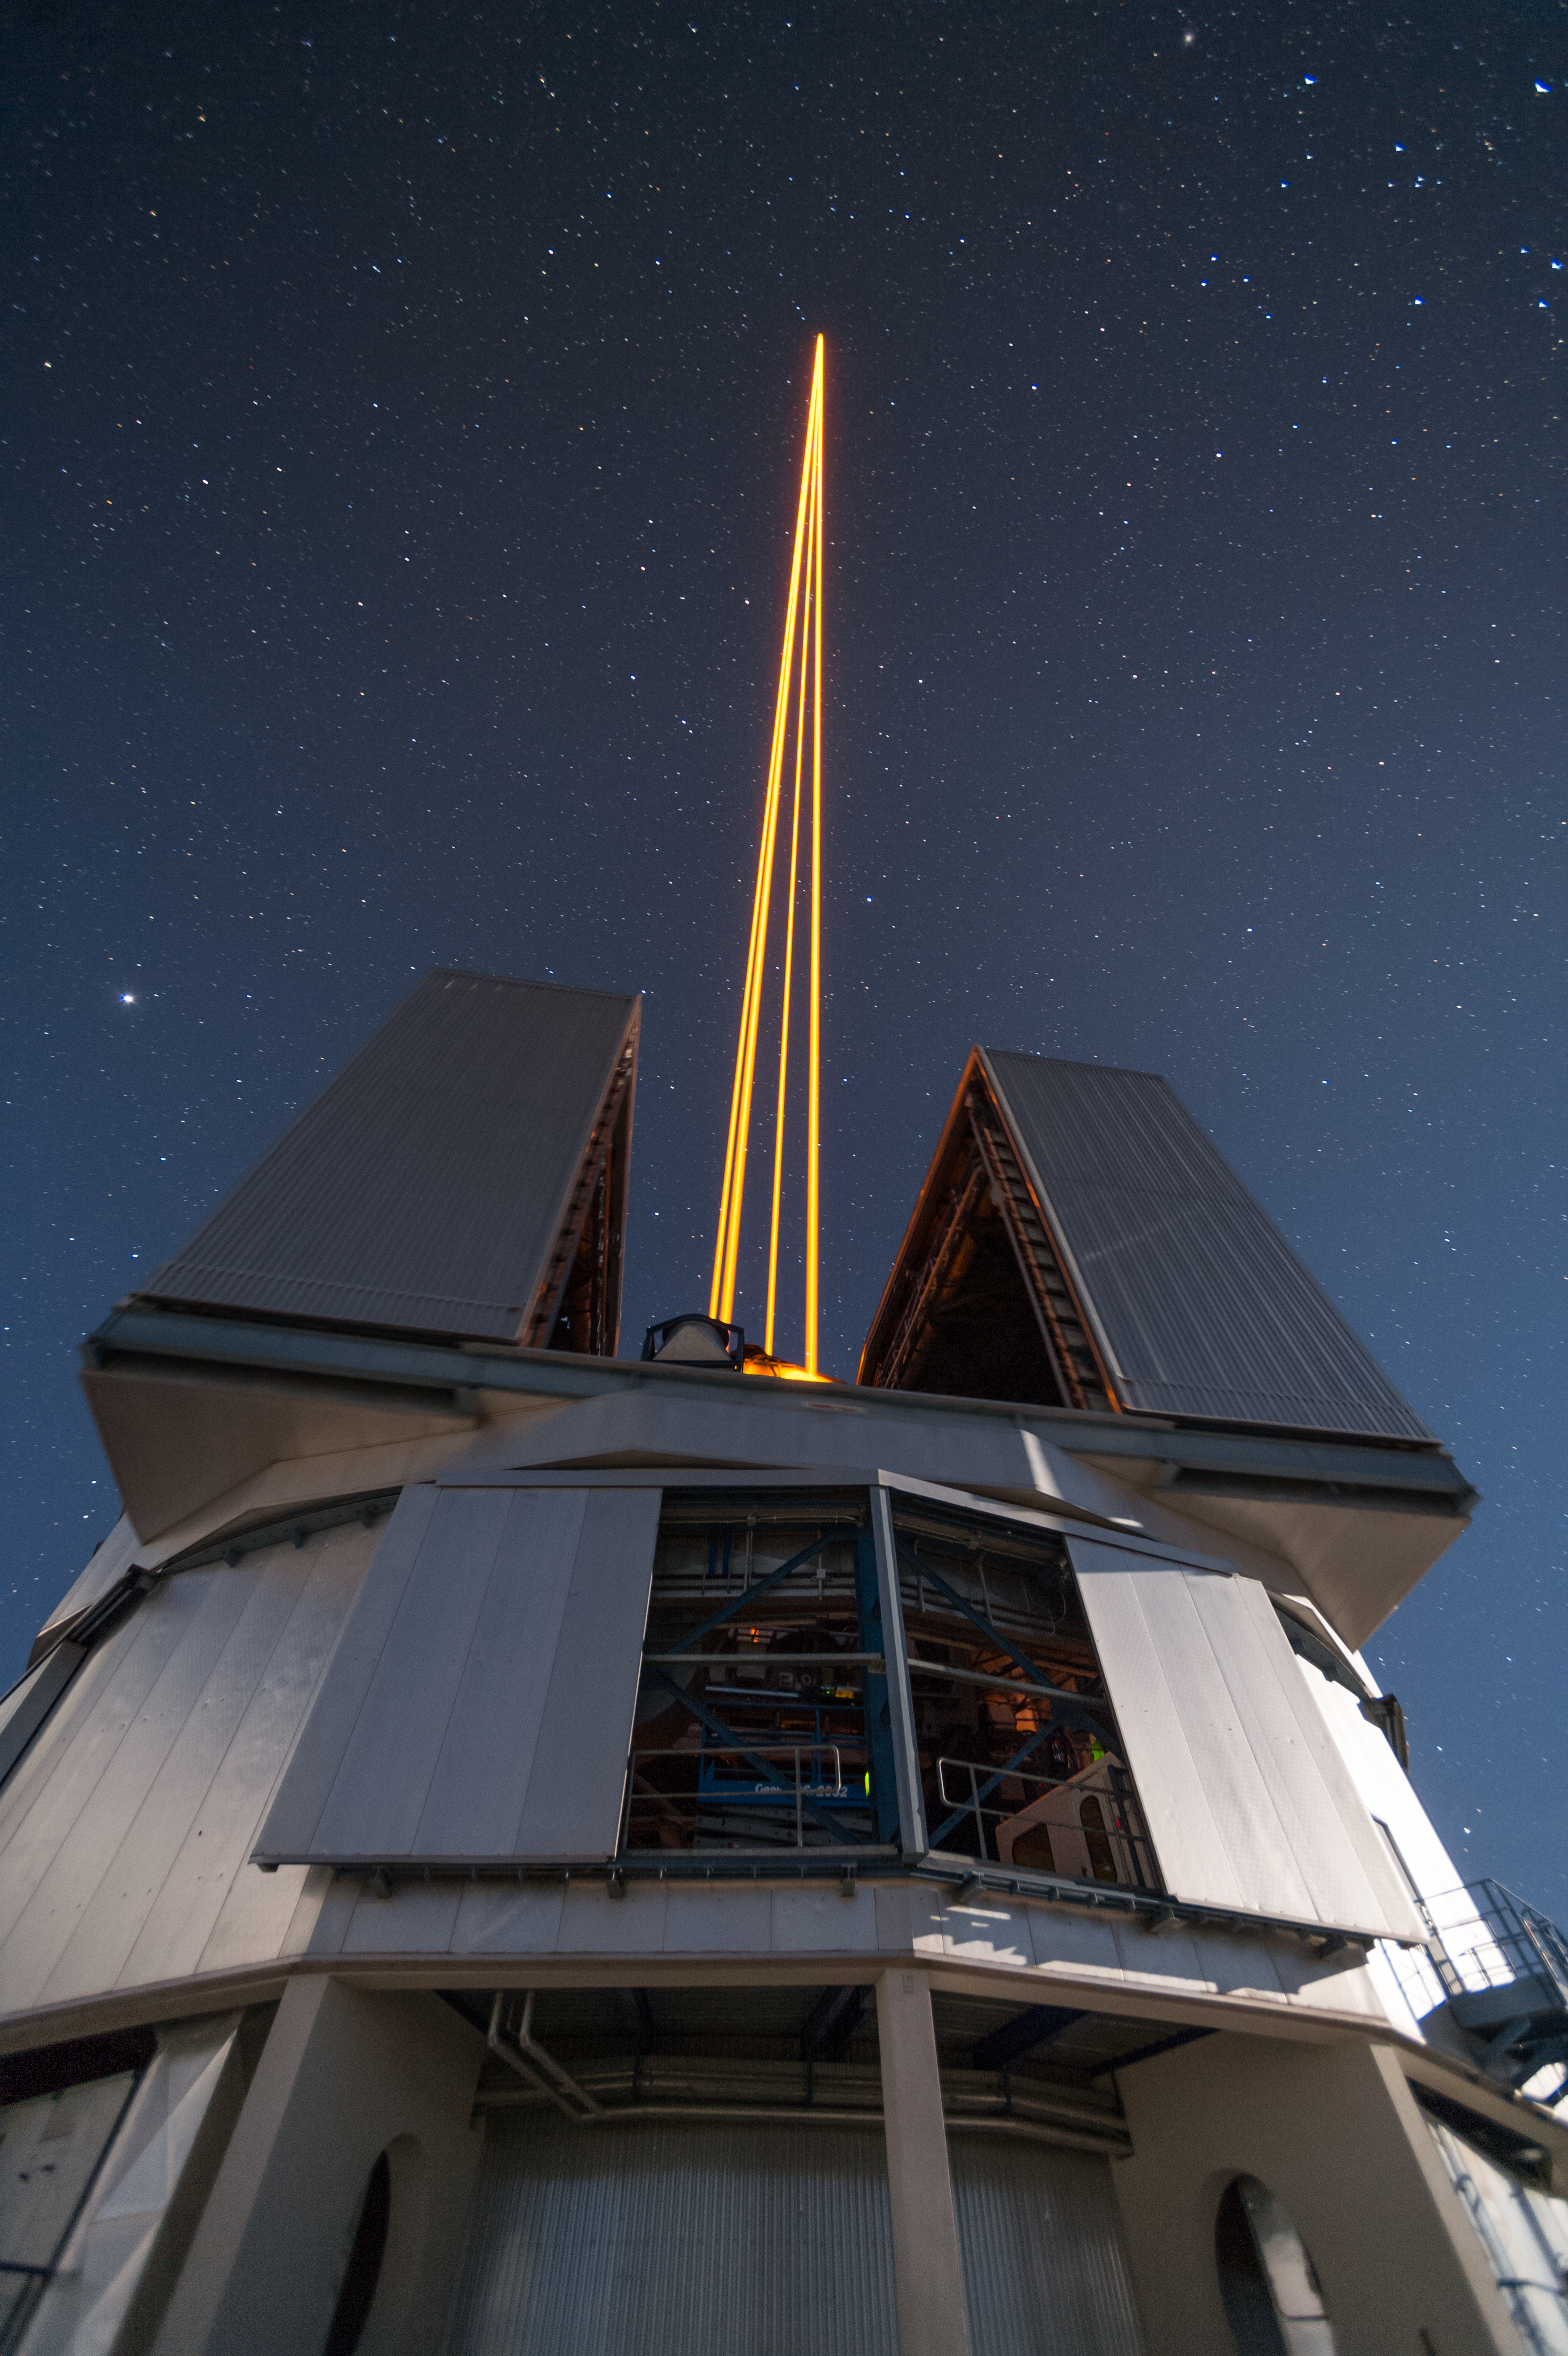

The most powerful laser guide star system in the world sees first light at the Paranal Observatory

On 26 April 2016 an event at ESO’s Paranal Observatory in Chile marked the brilliant first light for the four powerful lasers that form a crucial part of the adaptive optics systems on ESO’s Very Large Telescope. Attendees were treated to a spectacular display of cutting-edge laser technology against the majestic skies of Paranal. These are the most powerful laser guide stars ever used for astronomy and mark the first use of multiple laser guide stars at ESO.

This spectacular image shows the four beams emerging from the new laser system on Unit Telescope 4 of the VLT.

Credit: ESO/F. Kamphues